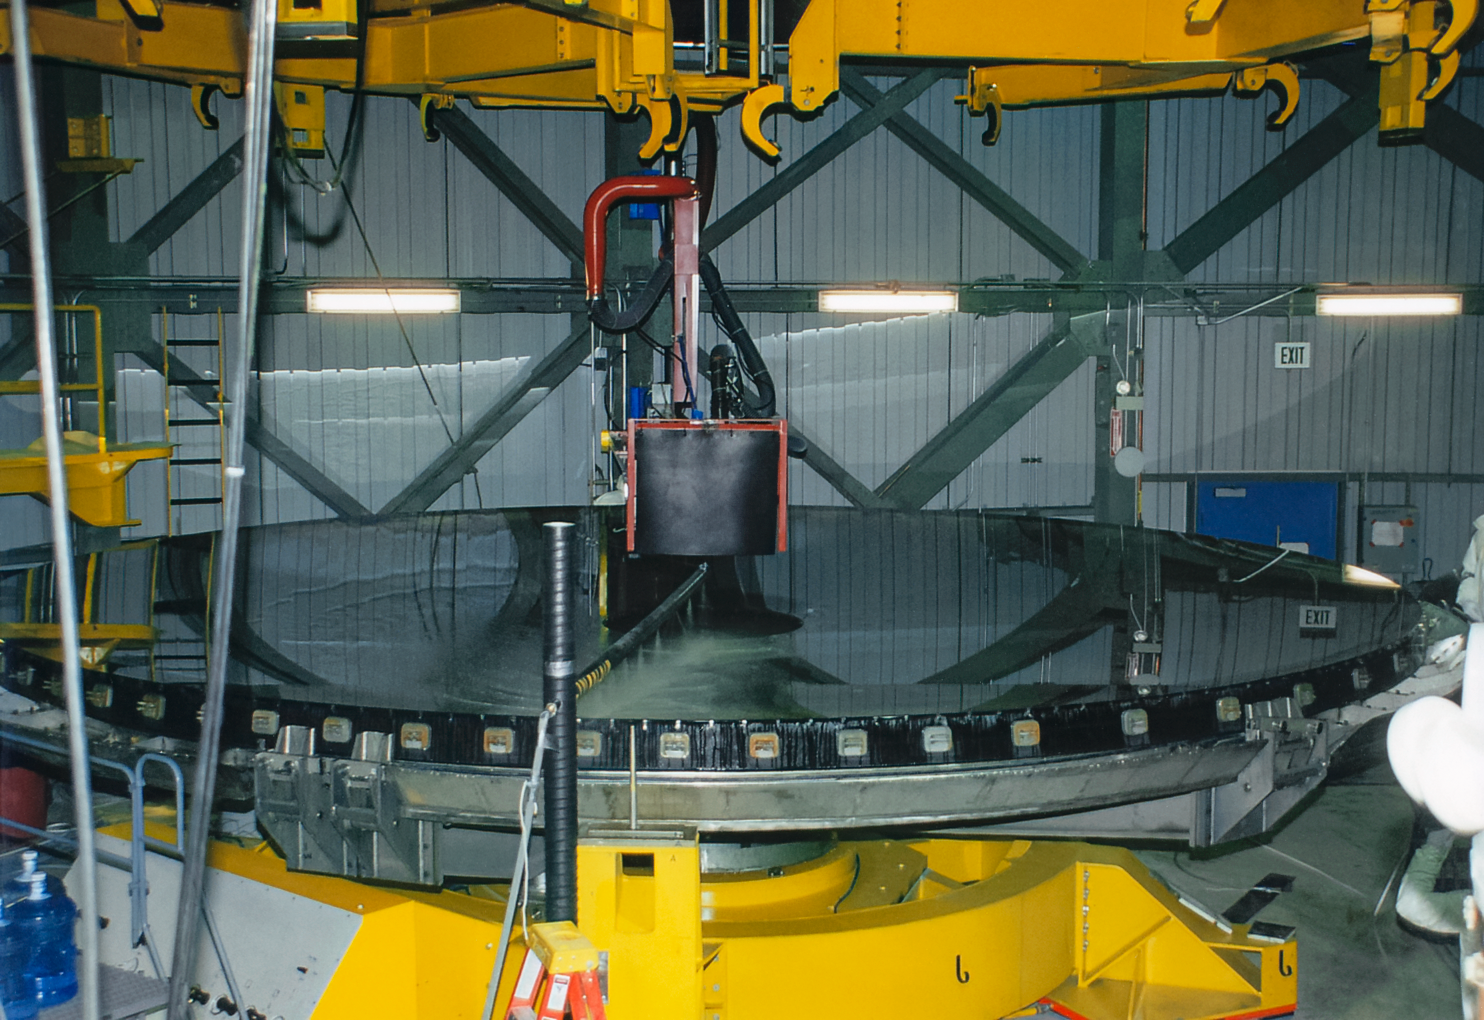

Gemini South Mirror

The Gemini South 8.1-meter primary mirror arrived at Cerro Pachón in 2000.

Credit: International Gemini Observatory/NOIRLab/NSF/AURA